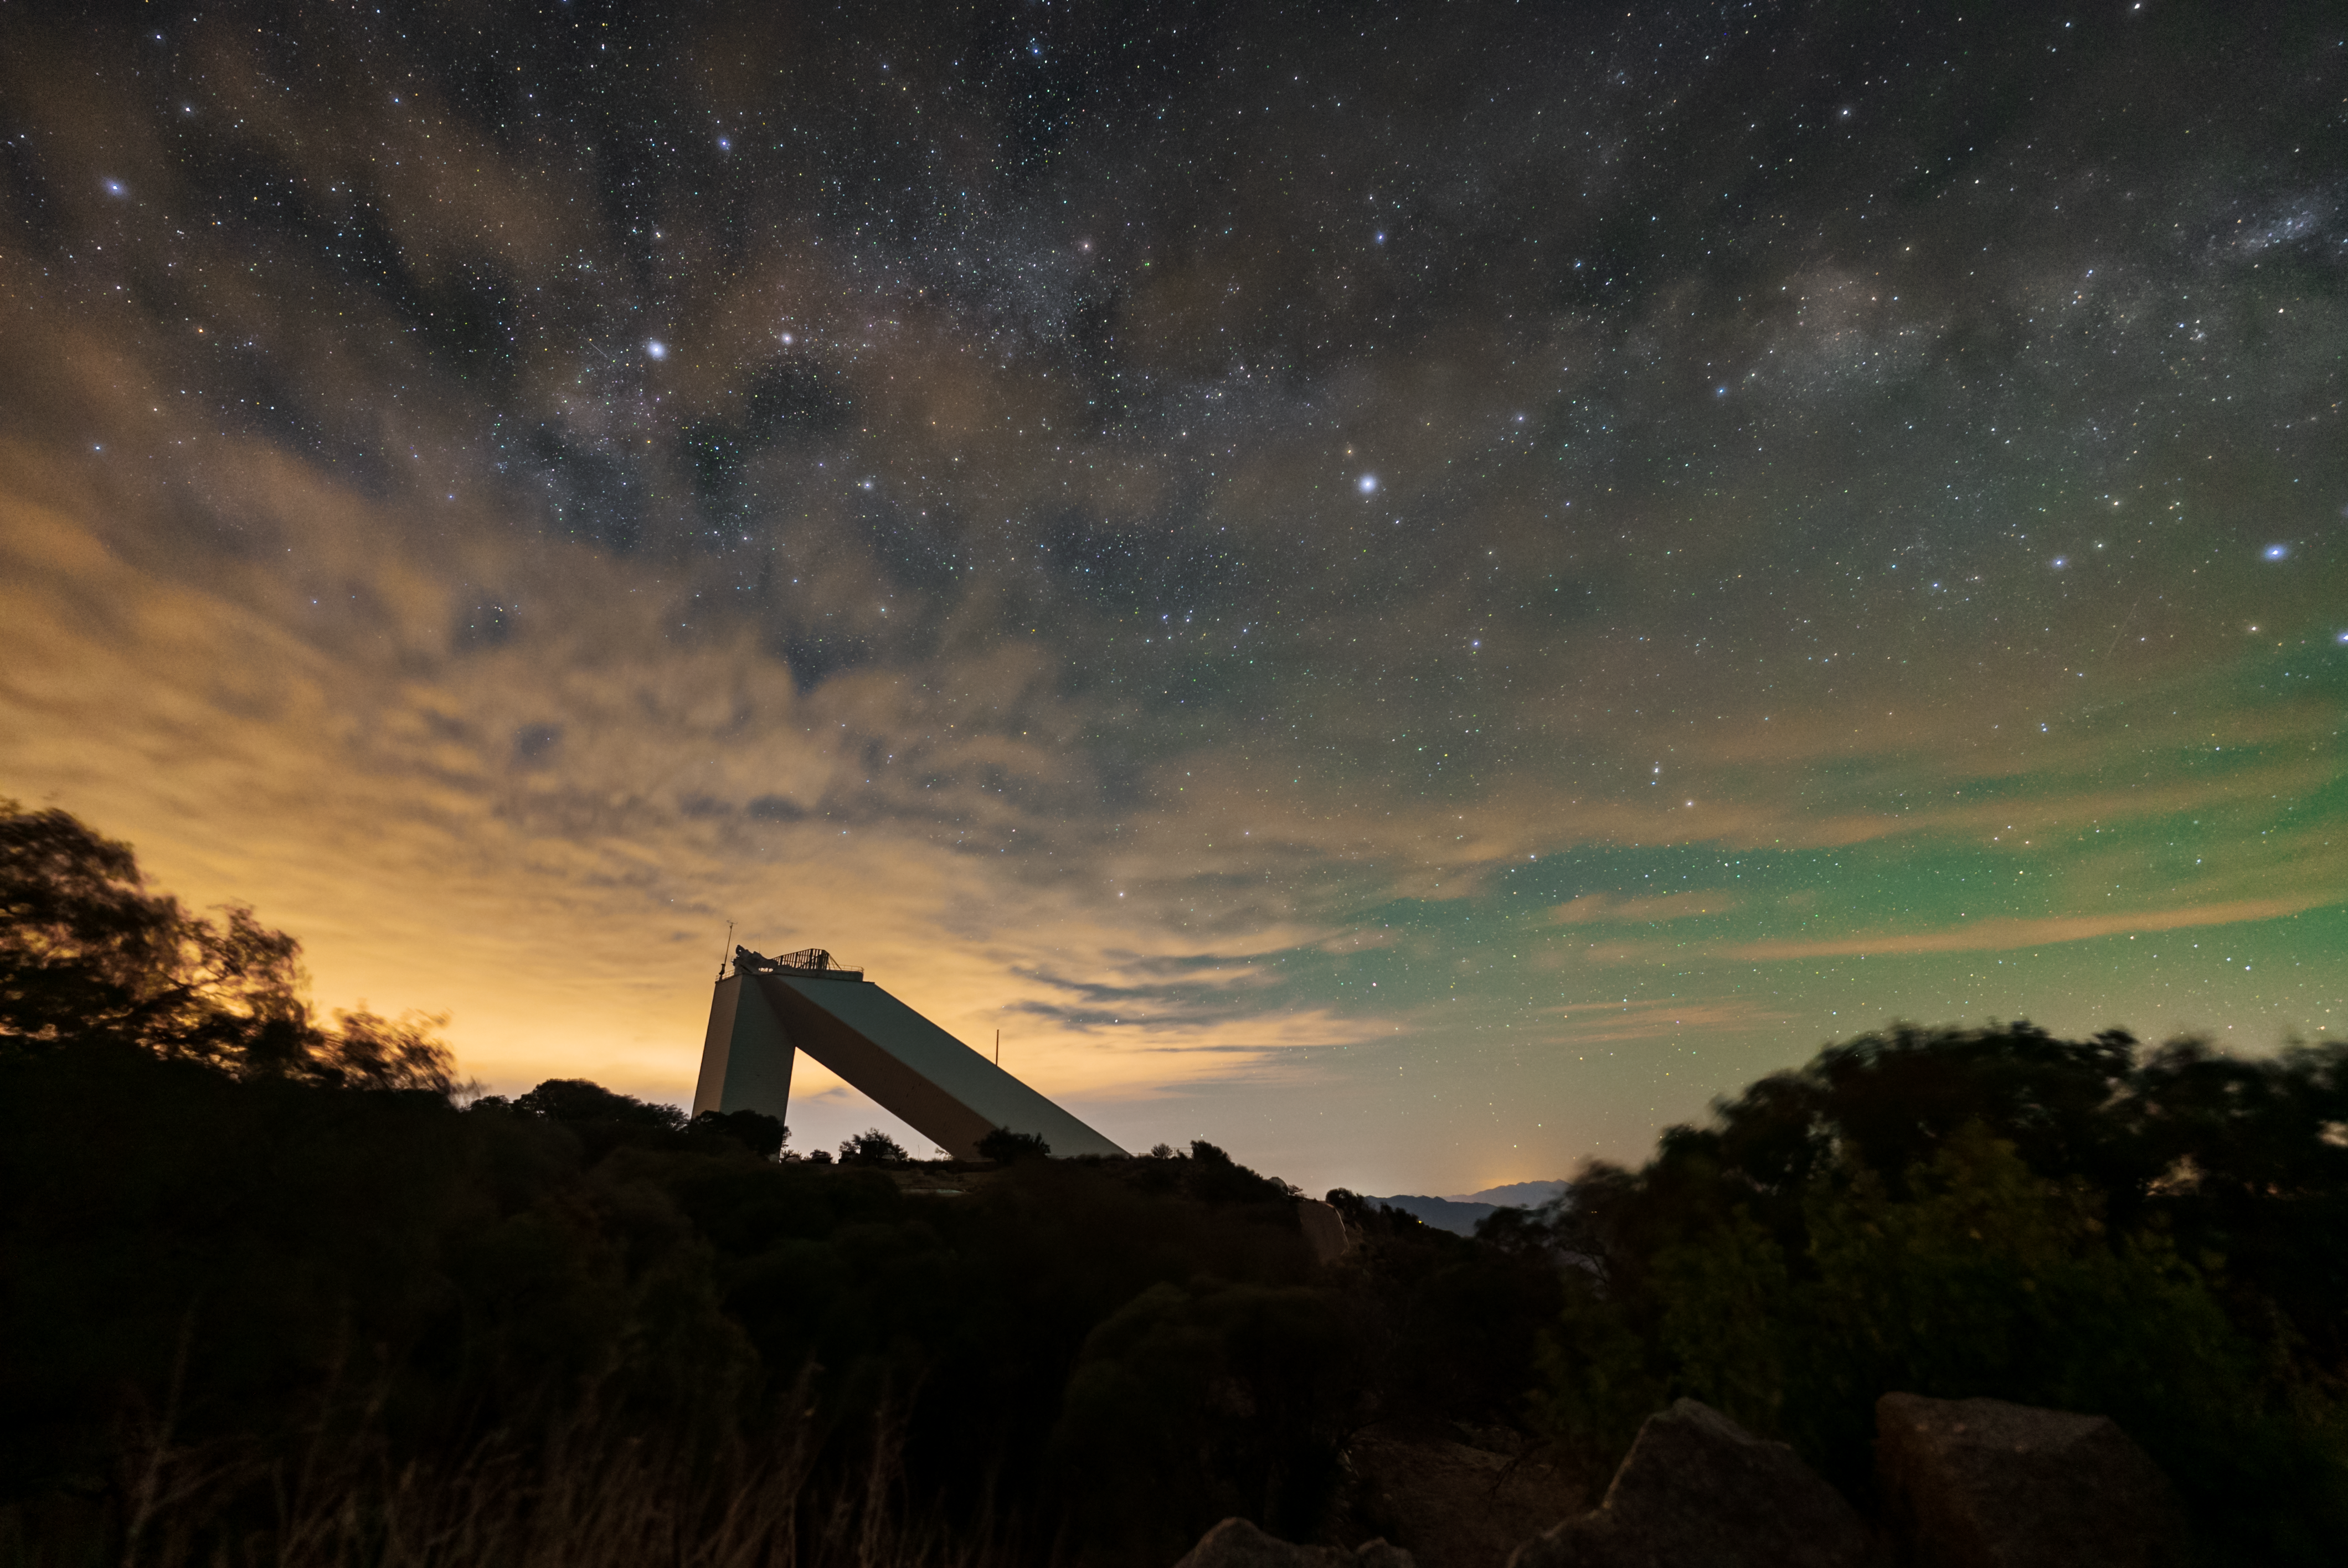

Kitt Peak National Observatory

The night sky above Kitt Peak National Observatory, the McMath-Pierce Solar Telescope can be seen.

Credit: KPNO/NOIRLab/NSF/AURA/J.Dai